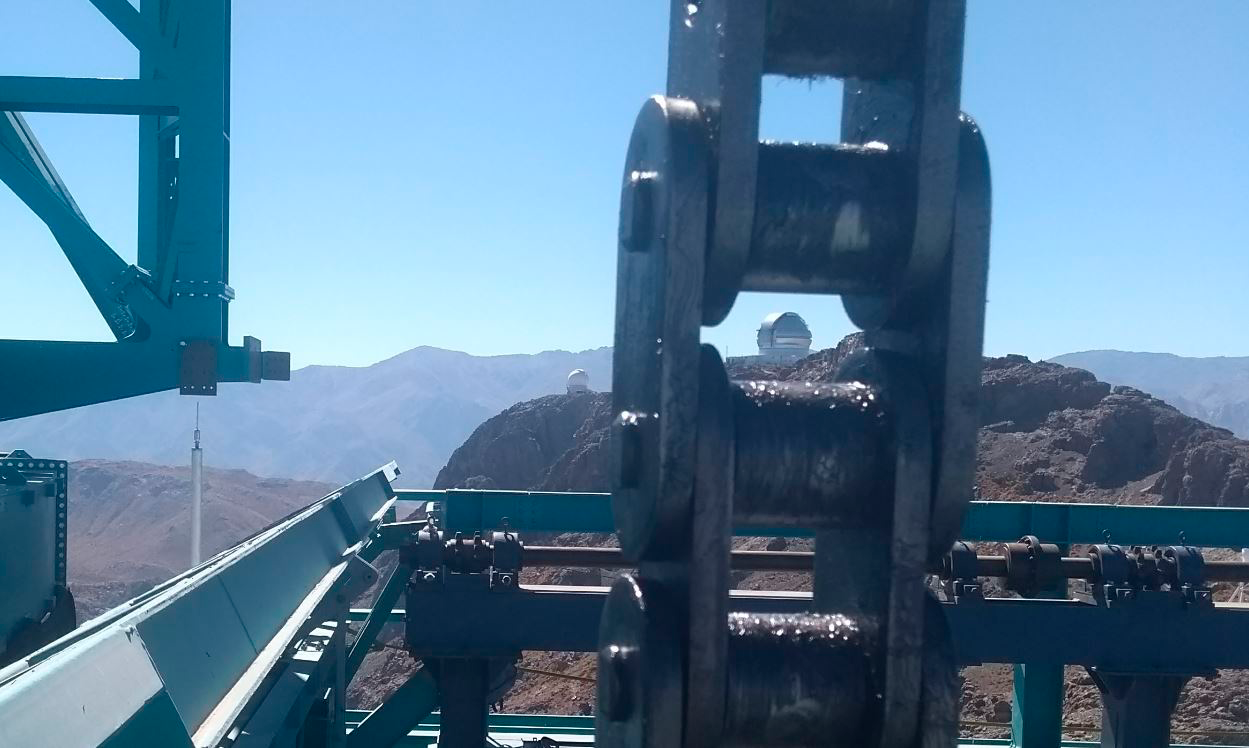

Vertical Lift Chain Installation

On Cerro Pachón, installation of the chains for the vertical platform lift on the Summit Facility building has begun. The lift, custom-manufactured for LSST by Pflow Industries, will be used to raise and lower heavy equipment, including the LSST mirrors and Camera, between levels as needed for installation and maintenance. In this photo, the nearby Gemini South Observatory can be seen through one of the chain's links.

Credit: Rubin Observatory/NSF/AURA